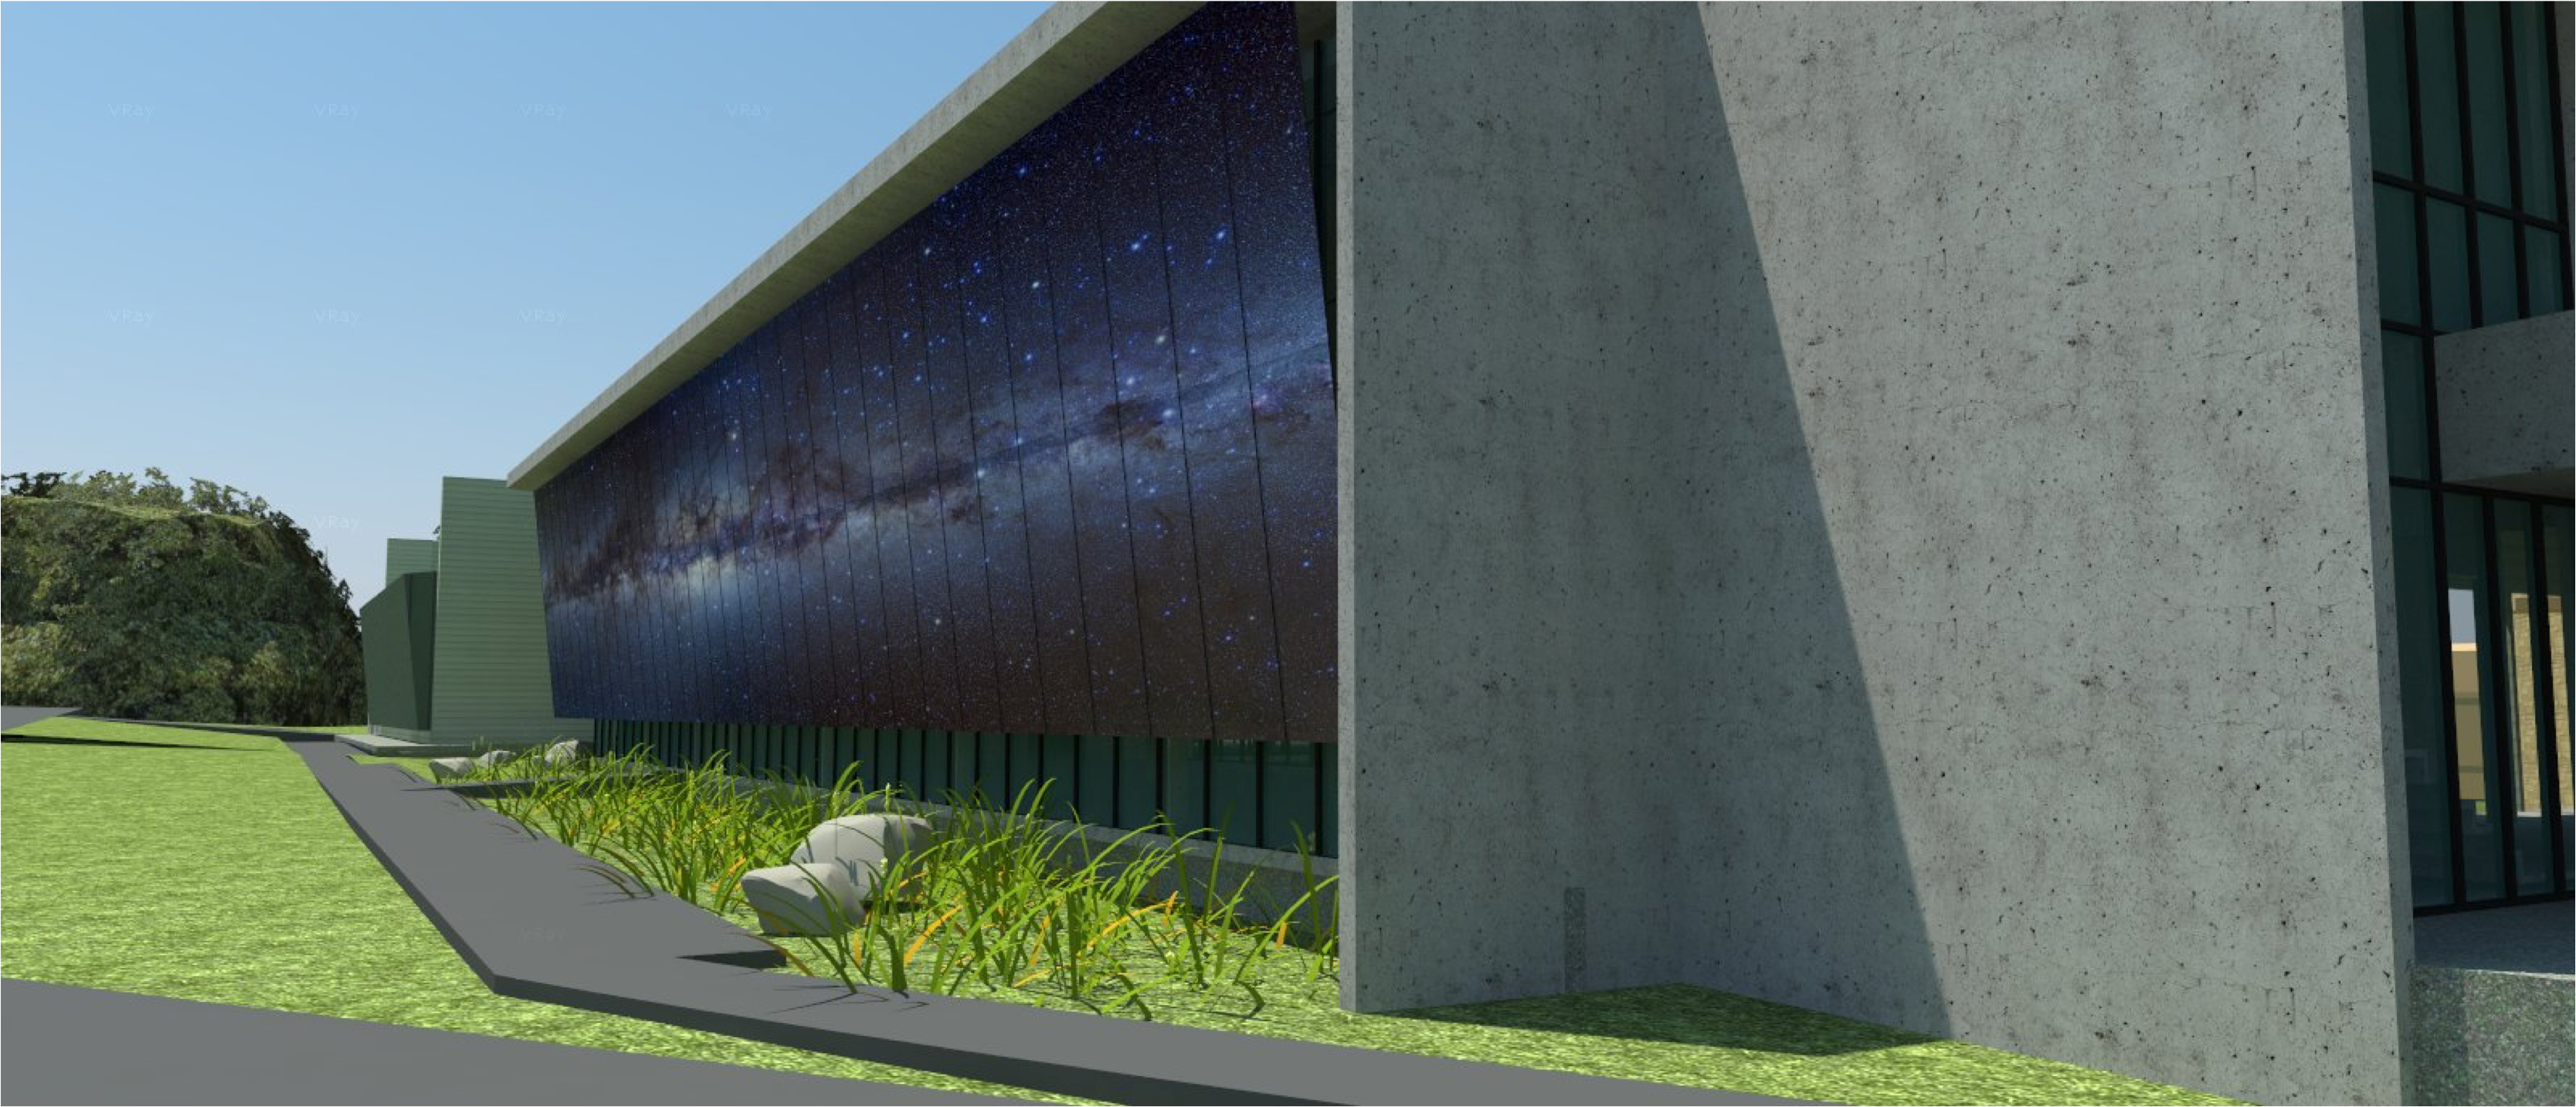

rubin-160927-6

The expansion and modification of the observatory Base Facility in La Serena, Chile will serve the local support requirements of the Large Synoptic Survey Telescope (LSST) as well as the expansion and renovation objectives of the Association of Universities for Research in Astronomy (AURA) and the National Optical Astronomy Observatory – South (NOAO-S). The Base Facility Addition and Modification Project (Base Facility) is being designed by Andes Arquitectos under an architectural-engineering (AE) services contract initiated in September, 2015. The Base Facility design includes site preparation work, renovation of existing buildings, construction of a new office addition contiguous with the existing facility and construction of a new separate data center building.

Credit: NOIRLab